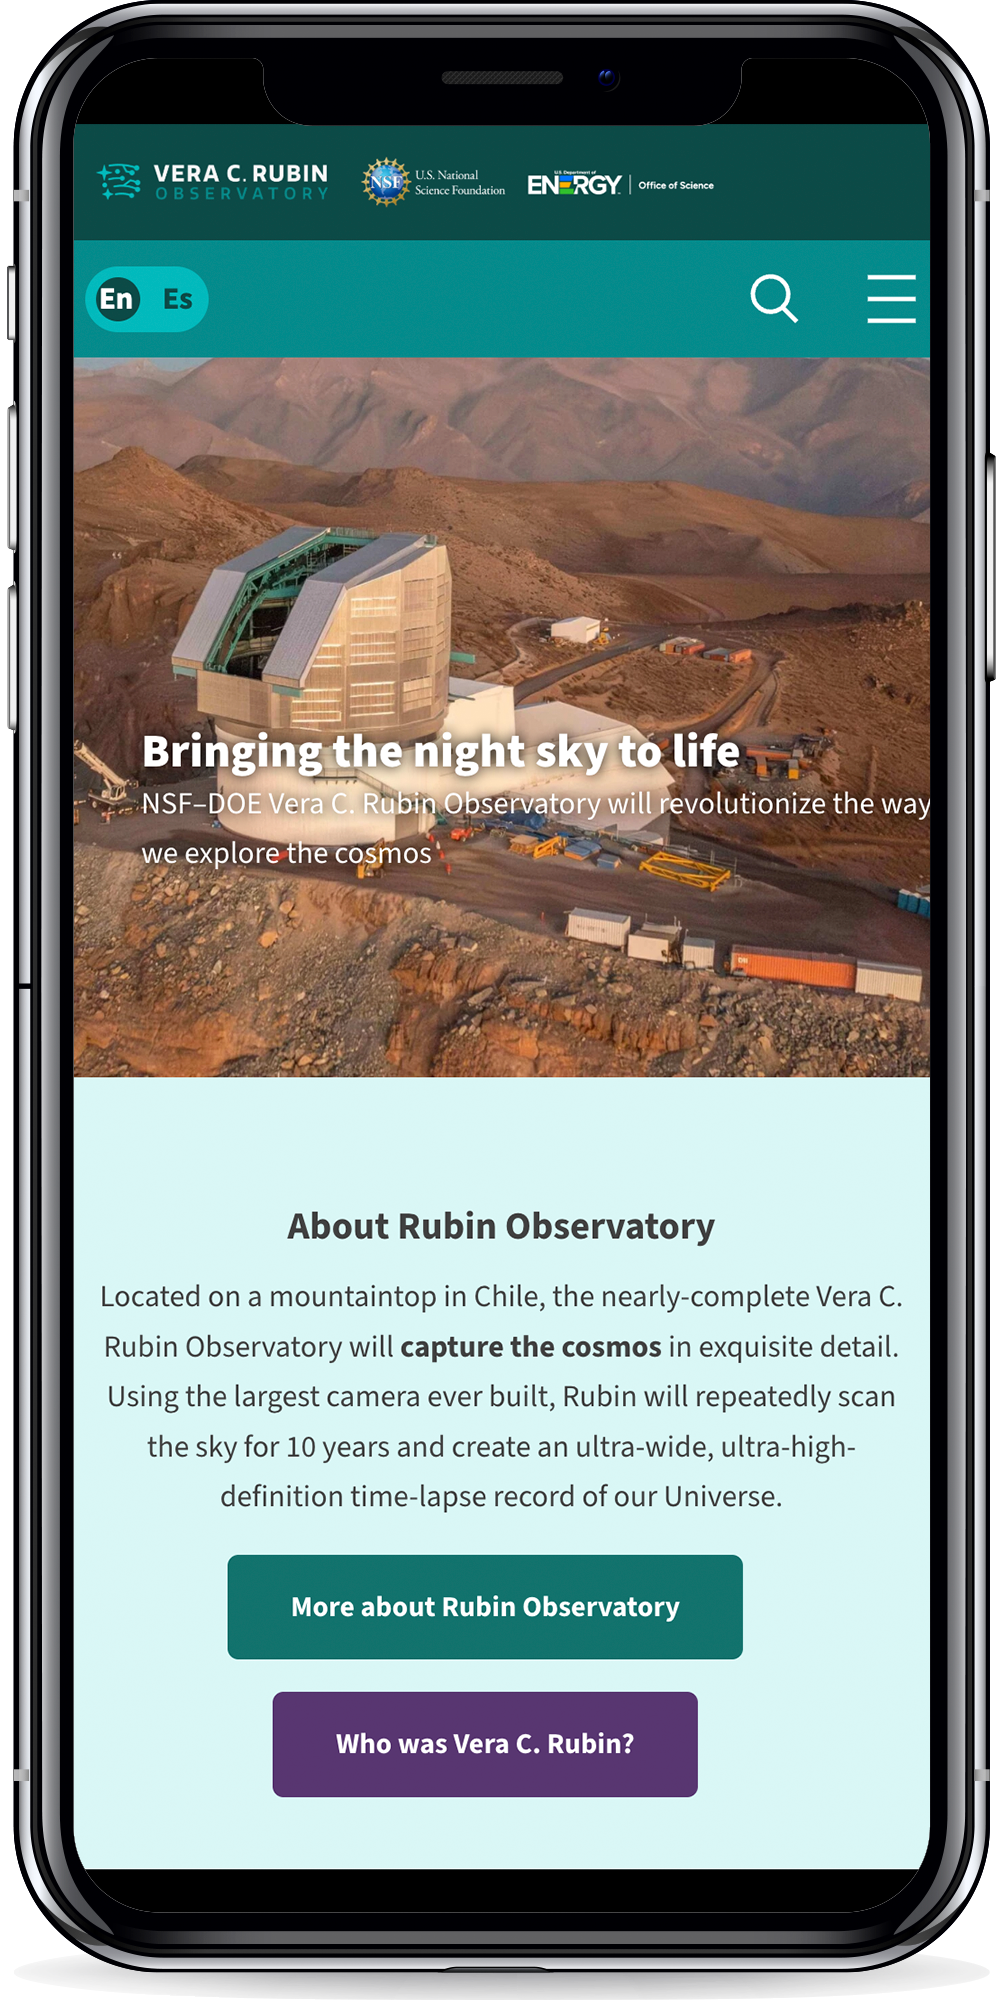

Rubin Website Mobile View

Vera C. Rubin Observatory website as viewed on a smartphone.

Credit: RubinObs/NOIRLab/SLAC/NSF/DOE/AURA